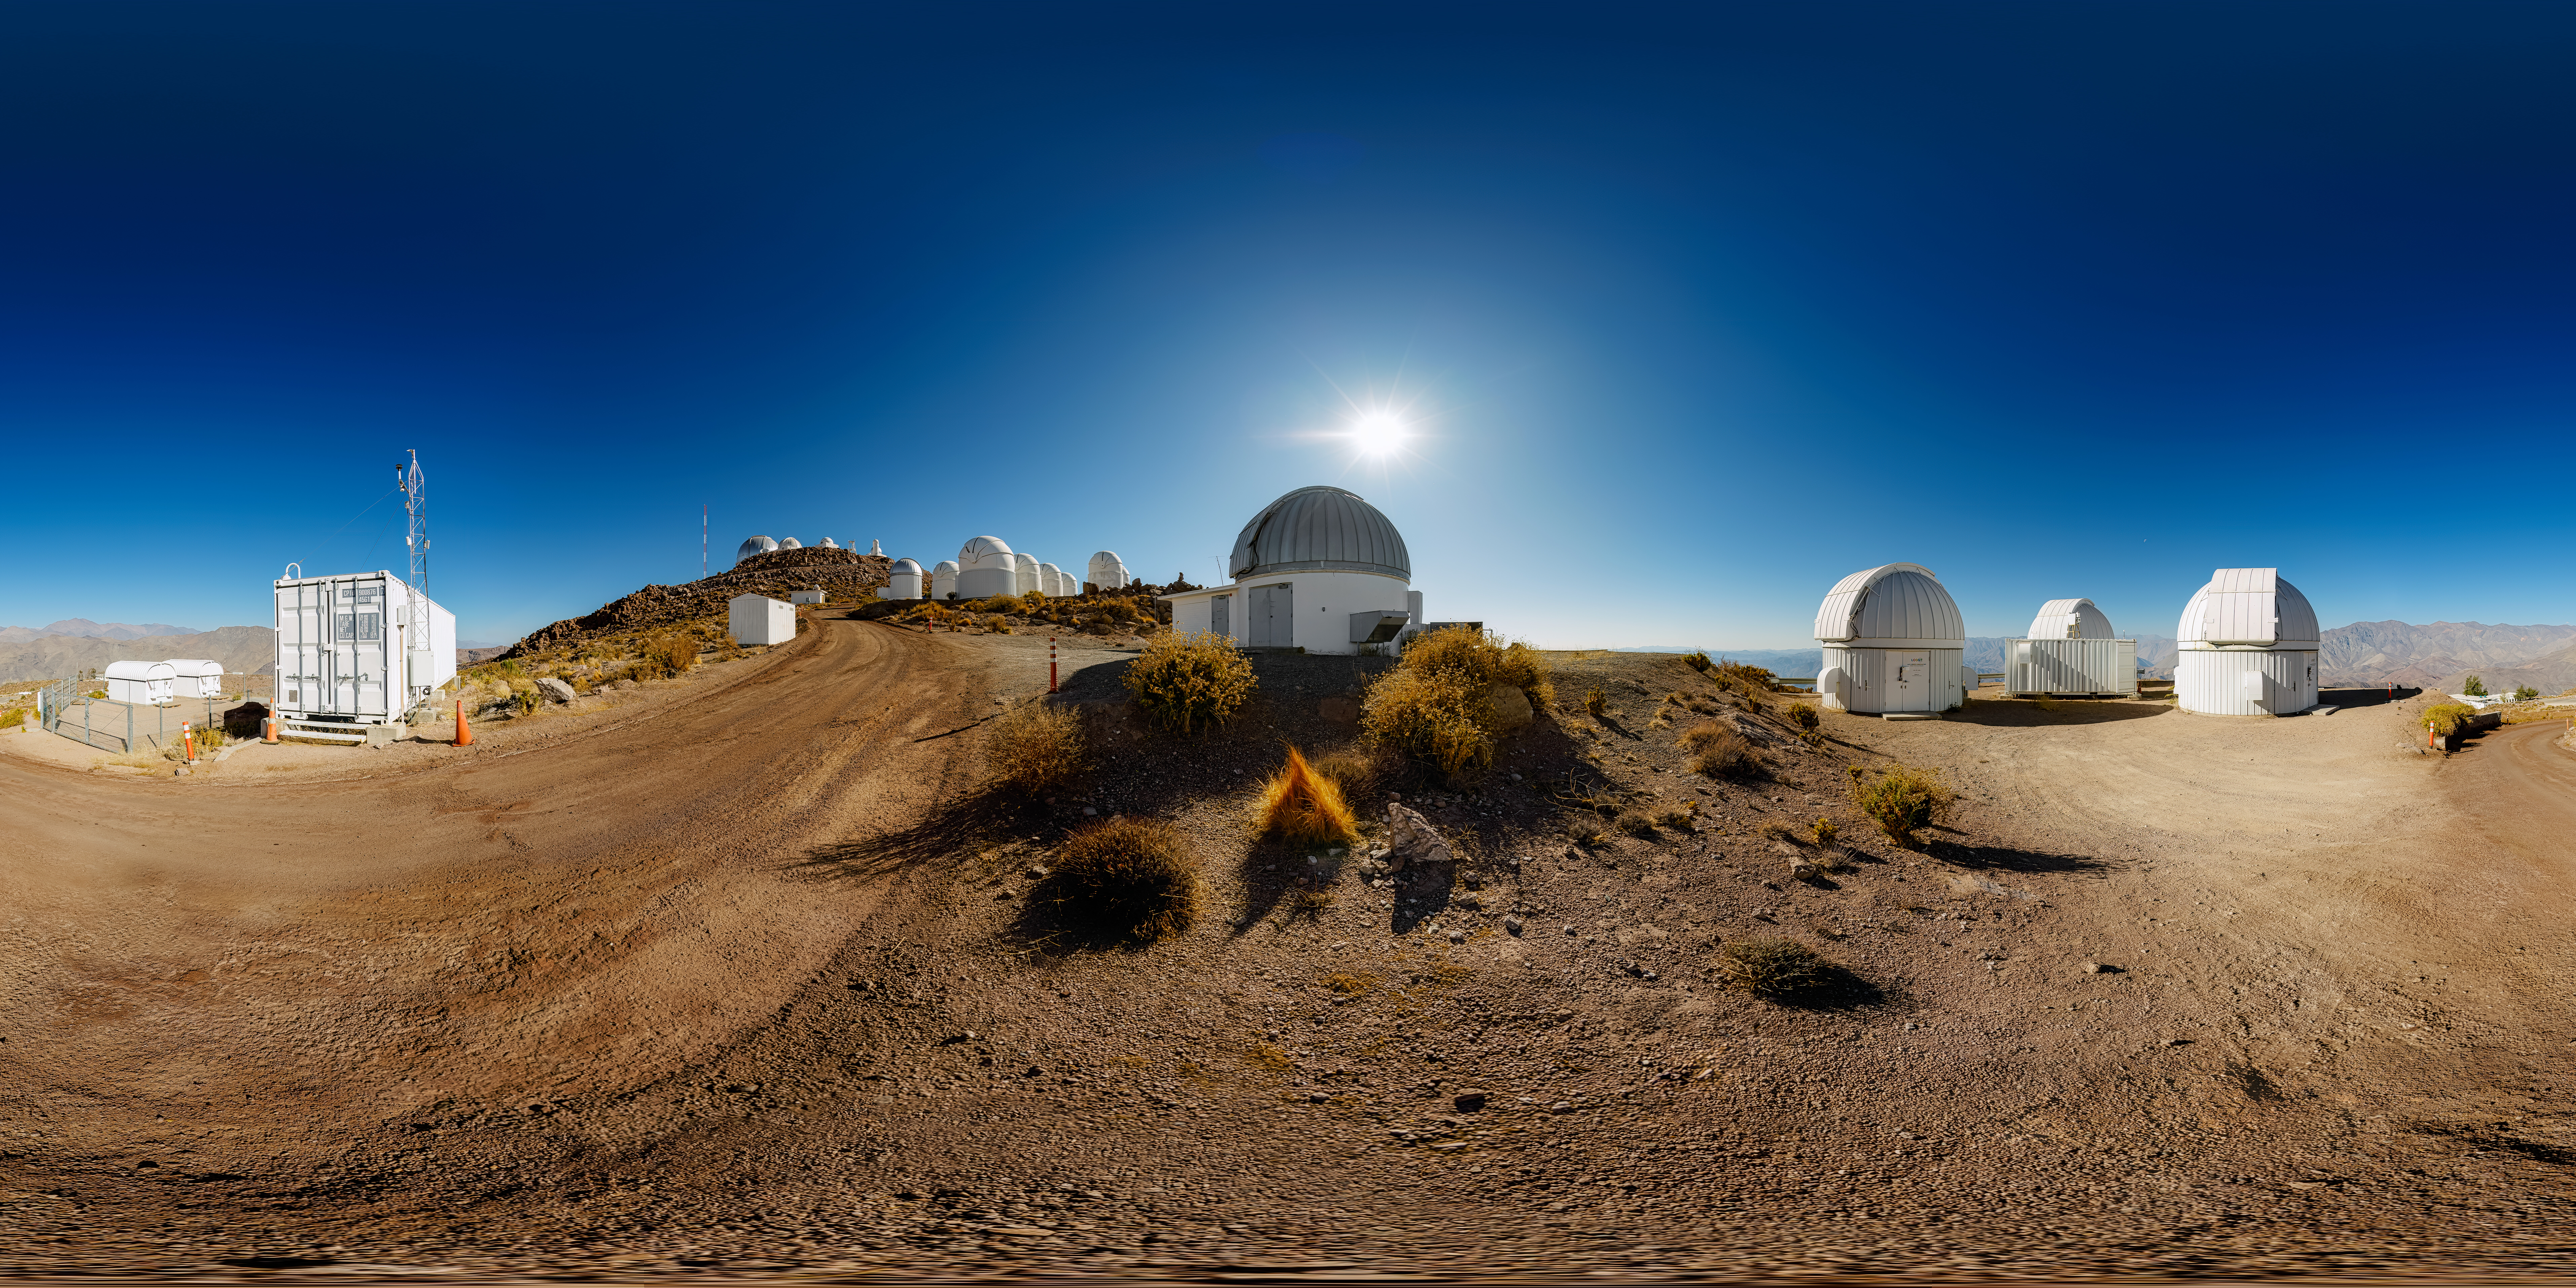

Las Cumbres Observatory 360 Panorama

A 360 panorama view of the tenant telescopes at Cerro Tololo Inter-American Observatory (CTIO), a Program of NSF NOIRLab. In the foreground are the Las Cumbres Observaotry 1-meter Telescopes (#4, #5, #9), the Las Cumbres Observatory 0.4-meter Telescopes (#9 and #12), and the SMARTS 1.3-meter Telescope.

A fulldome version of this image can be found here.

Credit: NOIRLab/NSF/AURA/P. Horálek